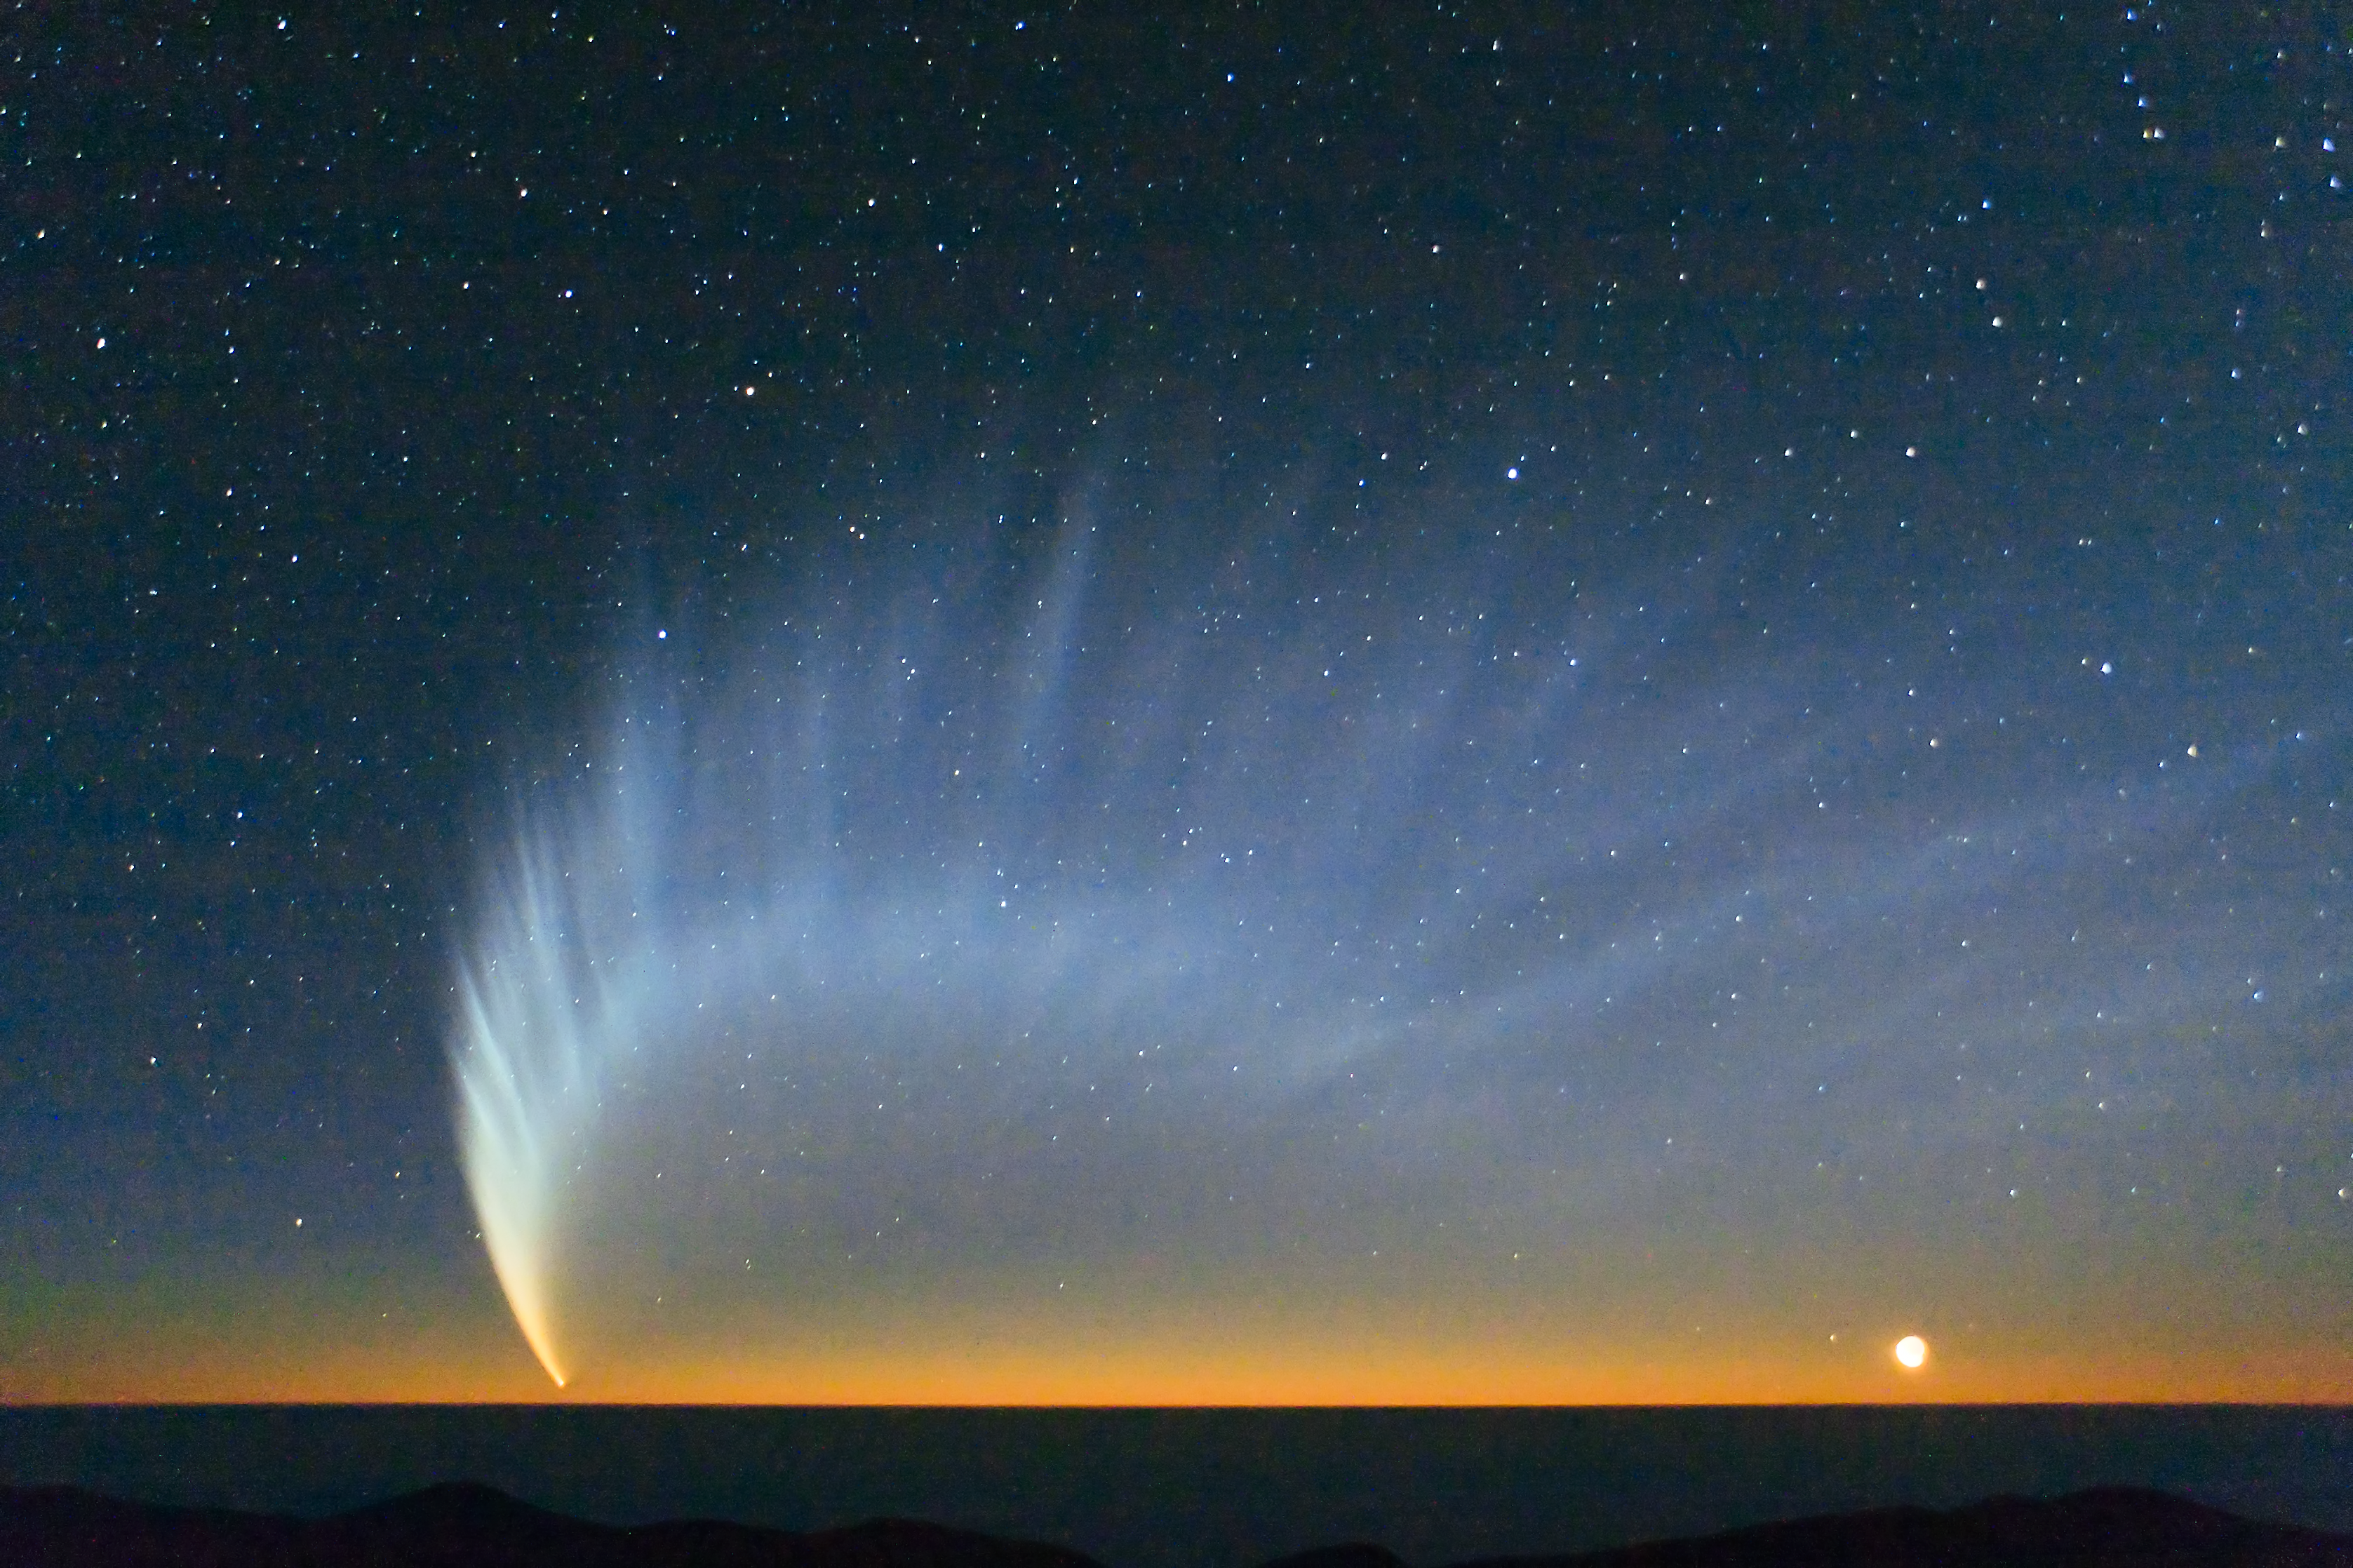

Comet McNaught

Comet McNaught over the Pacific Ocean. Image taken from Paranal Observatory in January 2007.

Credit: S. Deiries/ESO